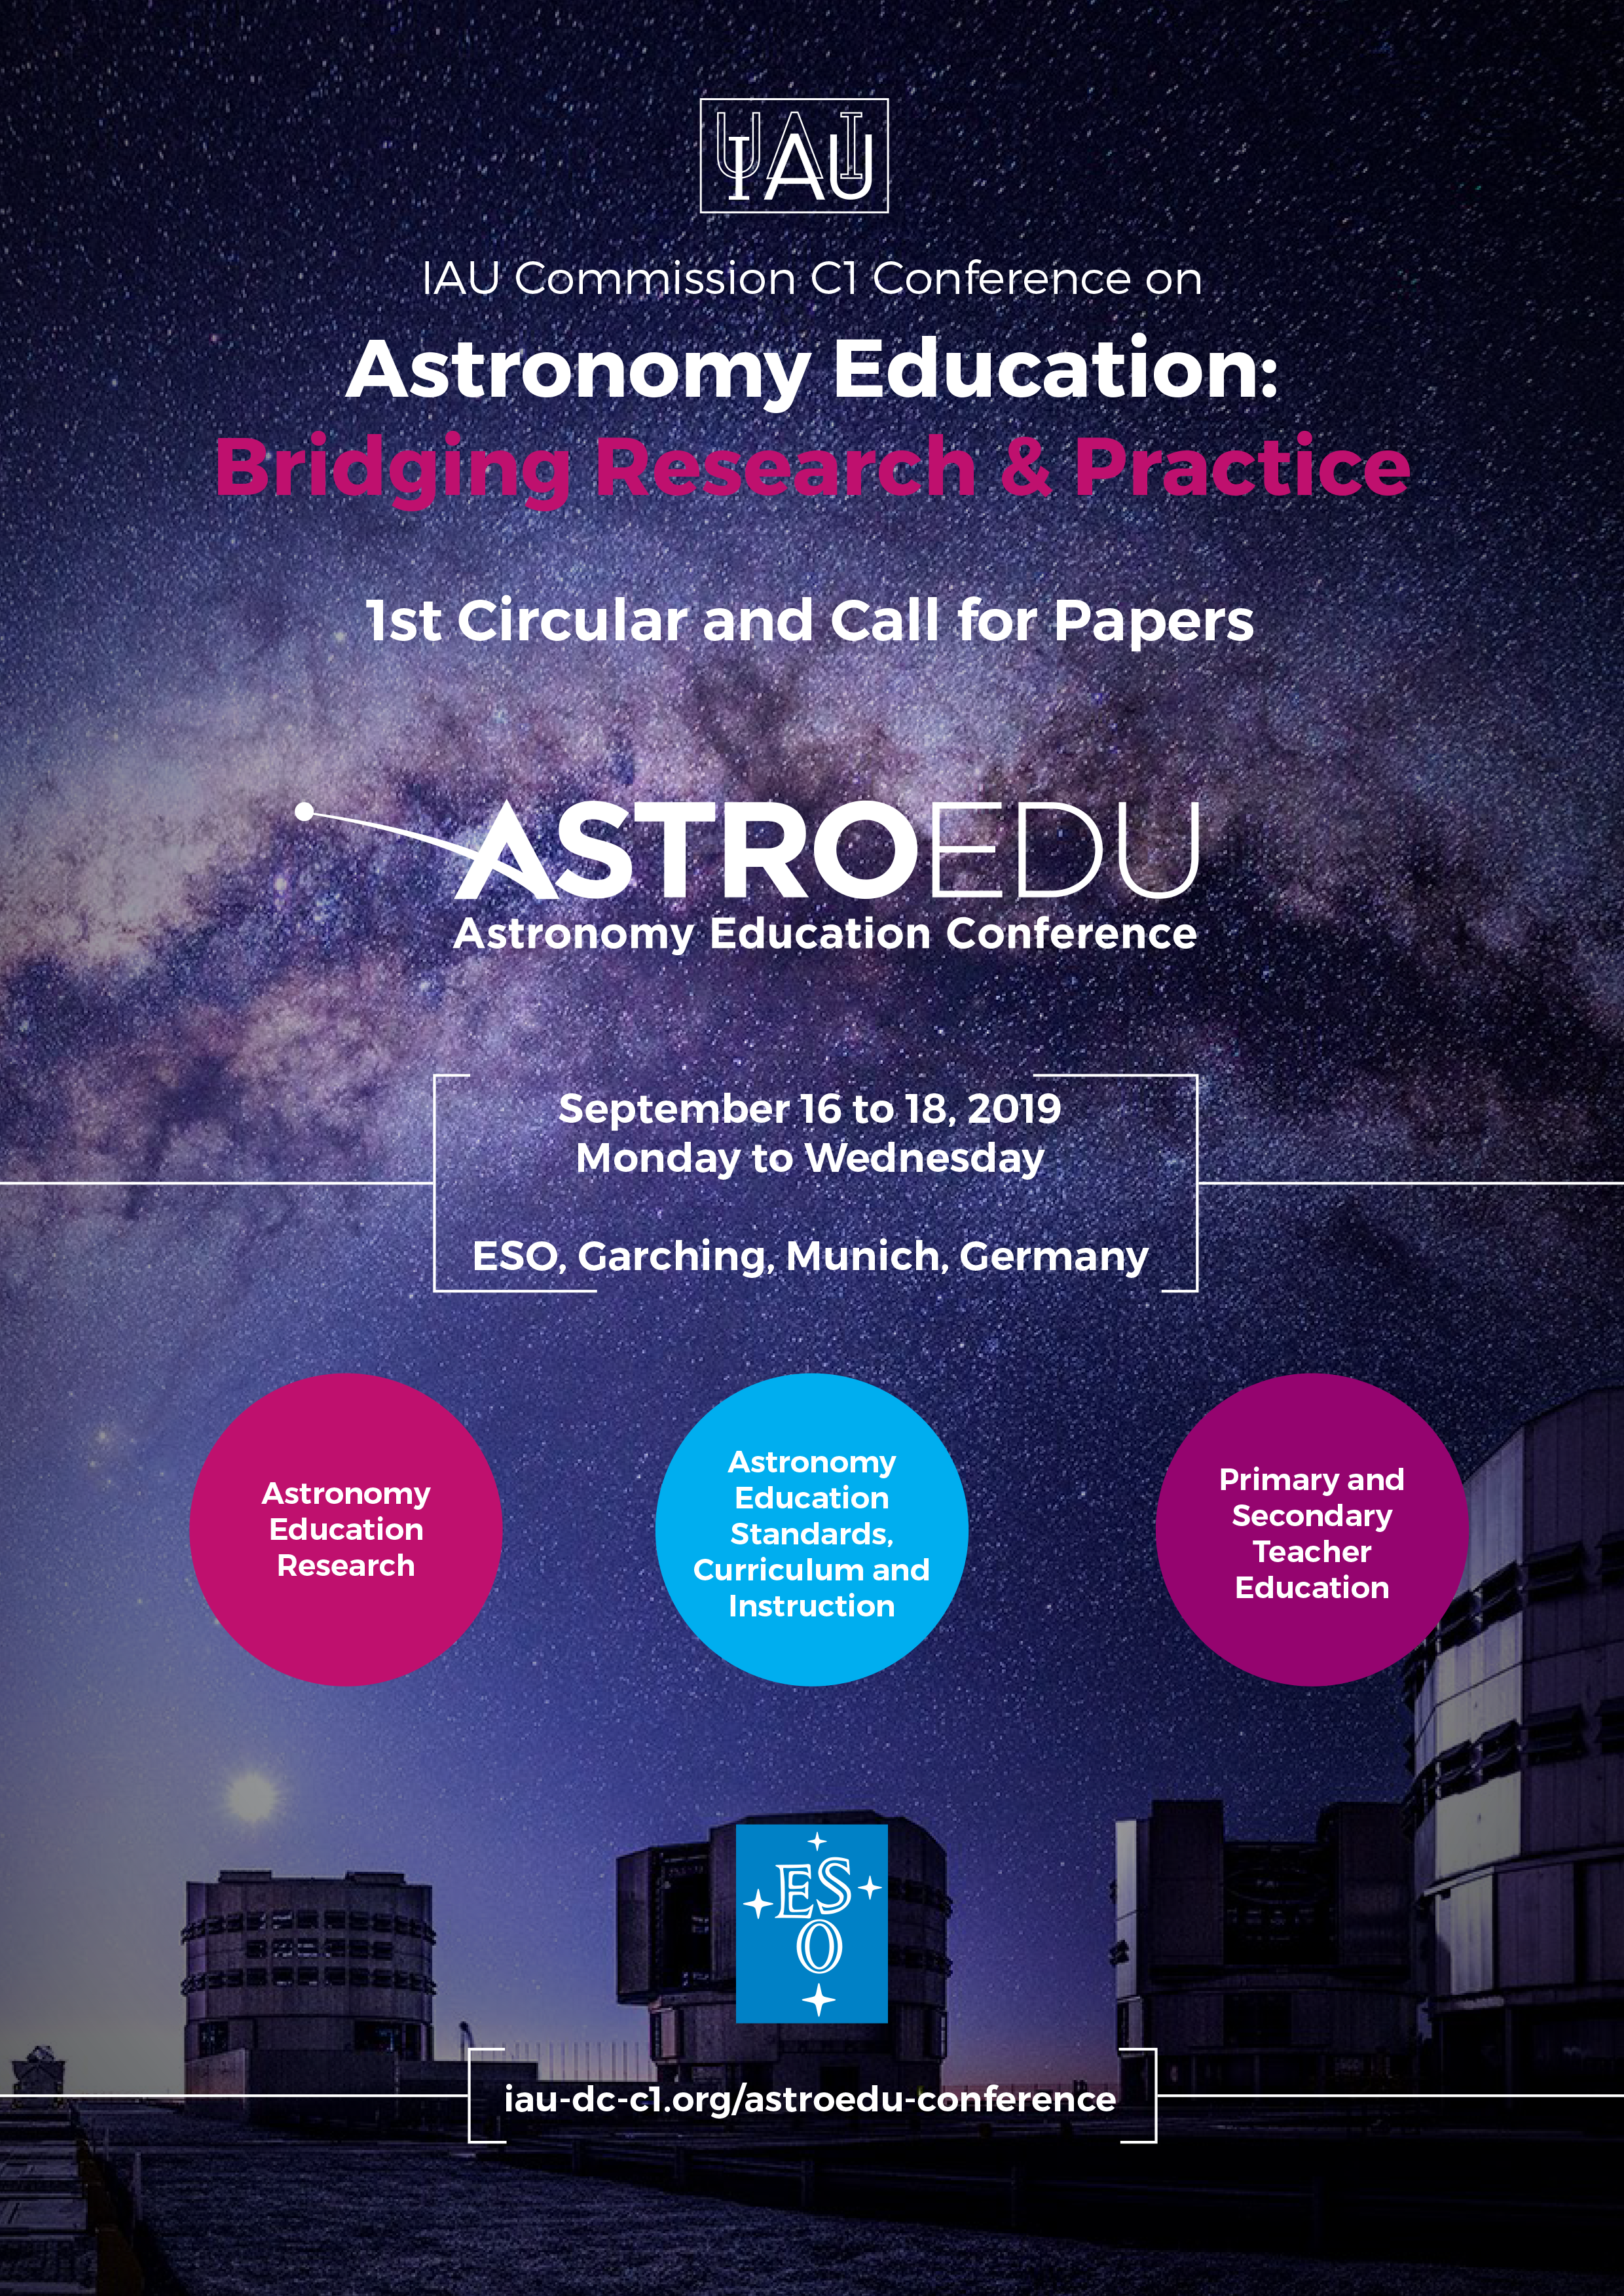

2019 IAU Astronomy Education Conference

ESO will host the 2019 IAU Astronomy Education Conference on 16–18 September 2019 at the ESO Supernova Planetarium & Visitor Centre. The conference will bring together astronomers, astronomy education researchers, and education practitioners to further IAU’s commitment to improving the quality, quantity, community, and impact of astronomy education research and practice.

Credit: IAU